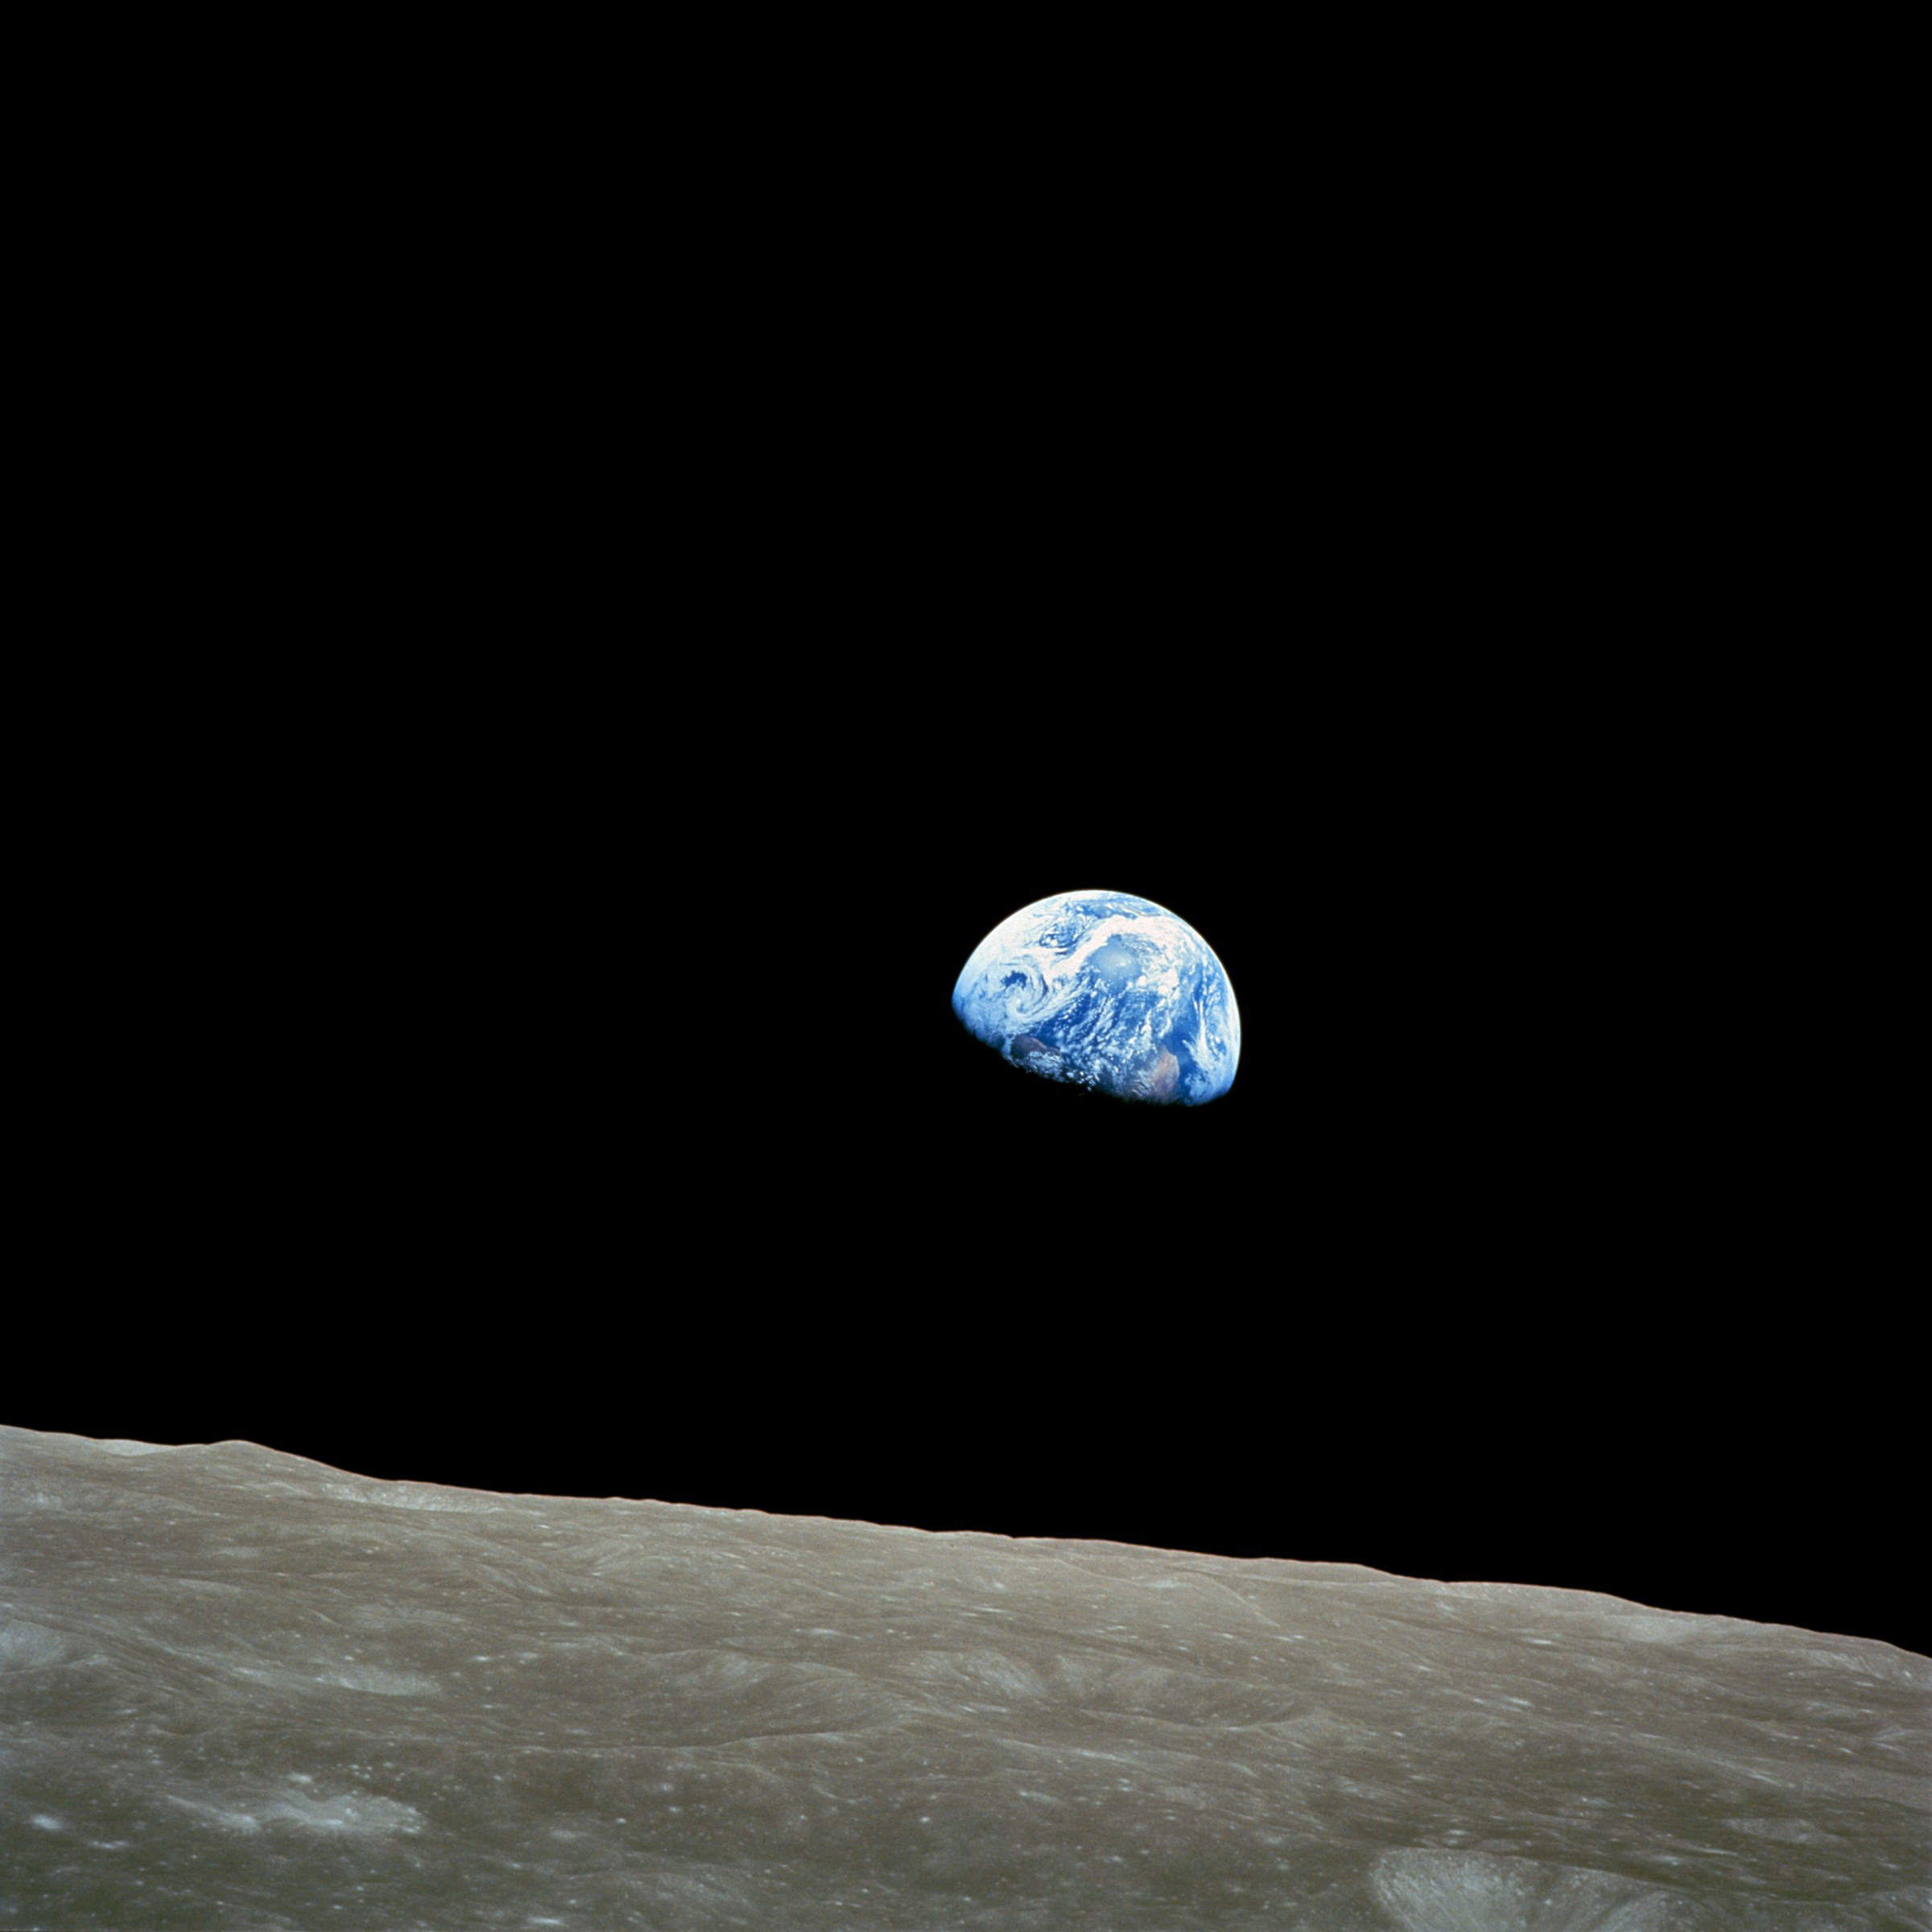

Earthrise from Apollo 8

The Earthrise colour photograph taken by astronaut William Anders. It depicts the moment that our shiny blue Earth came back into view as the spacecraft emerged out of the dark from behind the grey and barren Moon. This is arguably the most famous picture taken by Apollo 8. It became iconic and has been credited with starting the environmental movement.

Two of the crates seen in this photo have just been named by the Working Group for Planetary System Nomenclature (WGPSN) of the International Astronomical Union.

Credit: NASA